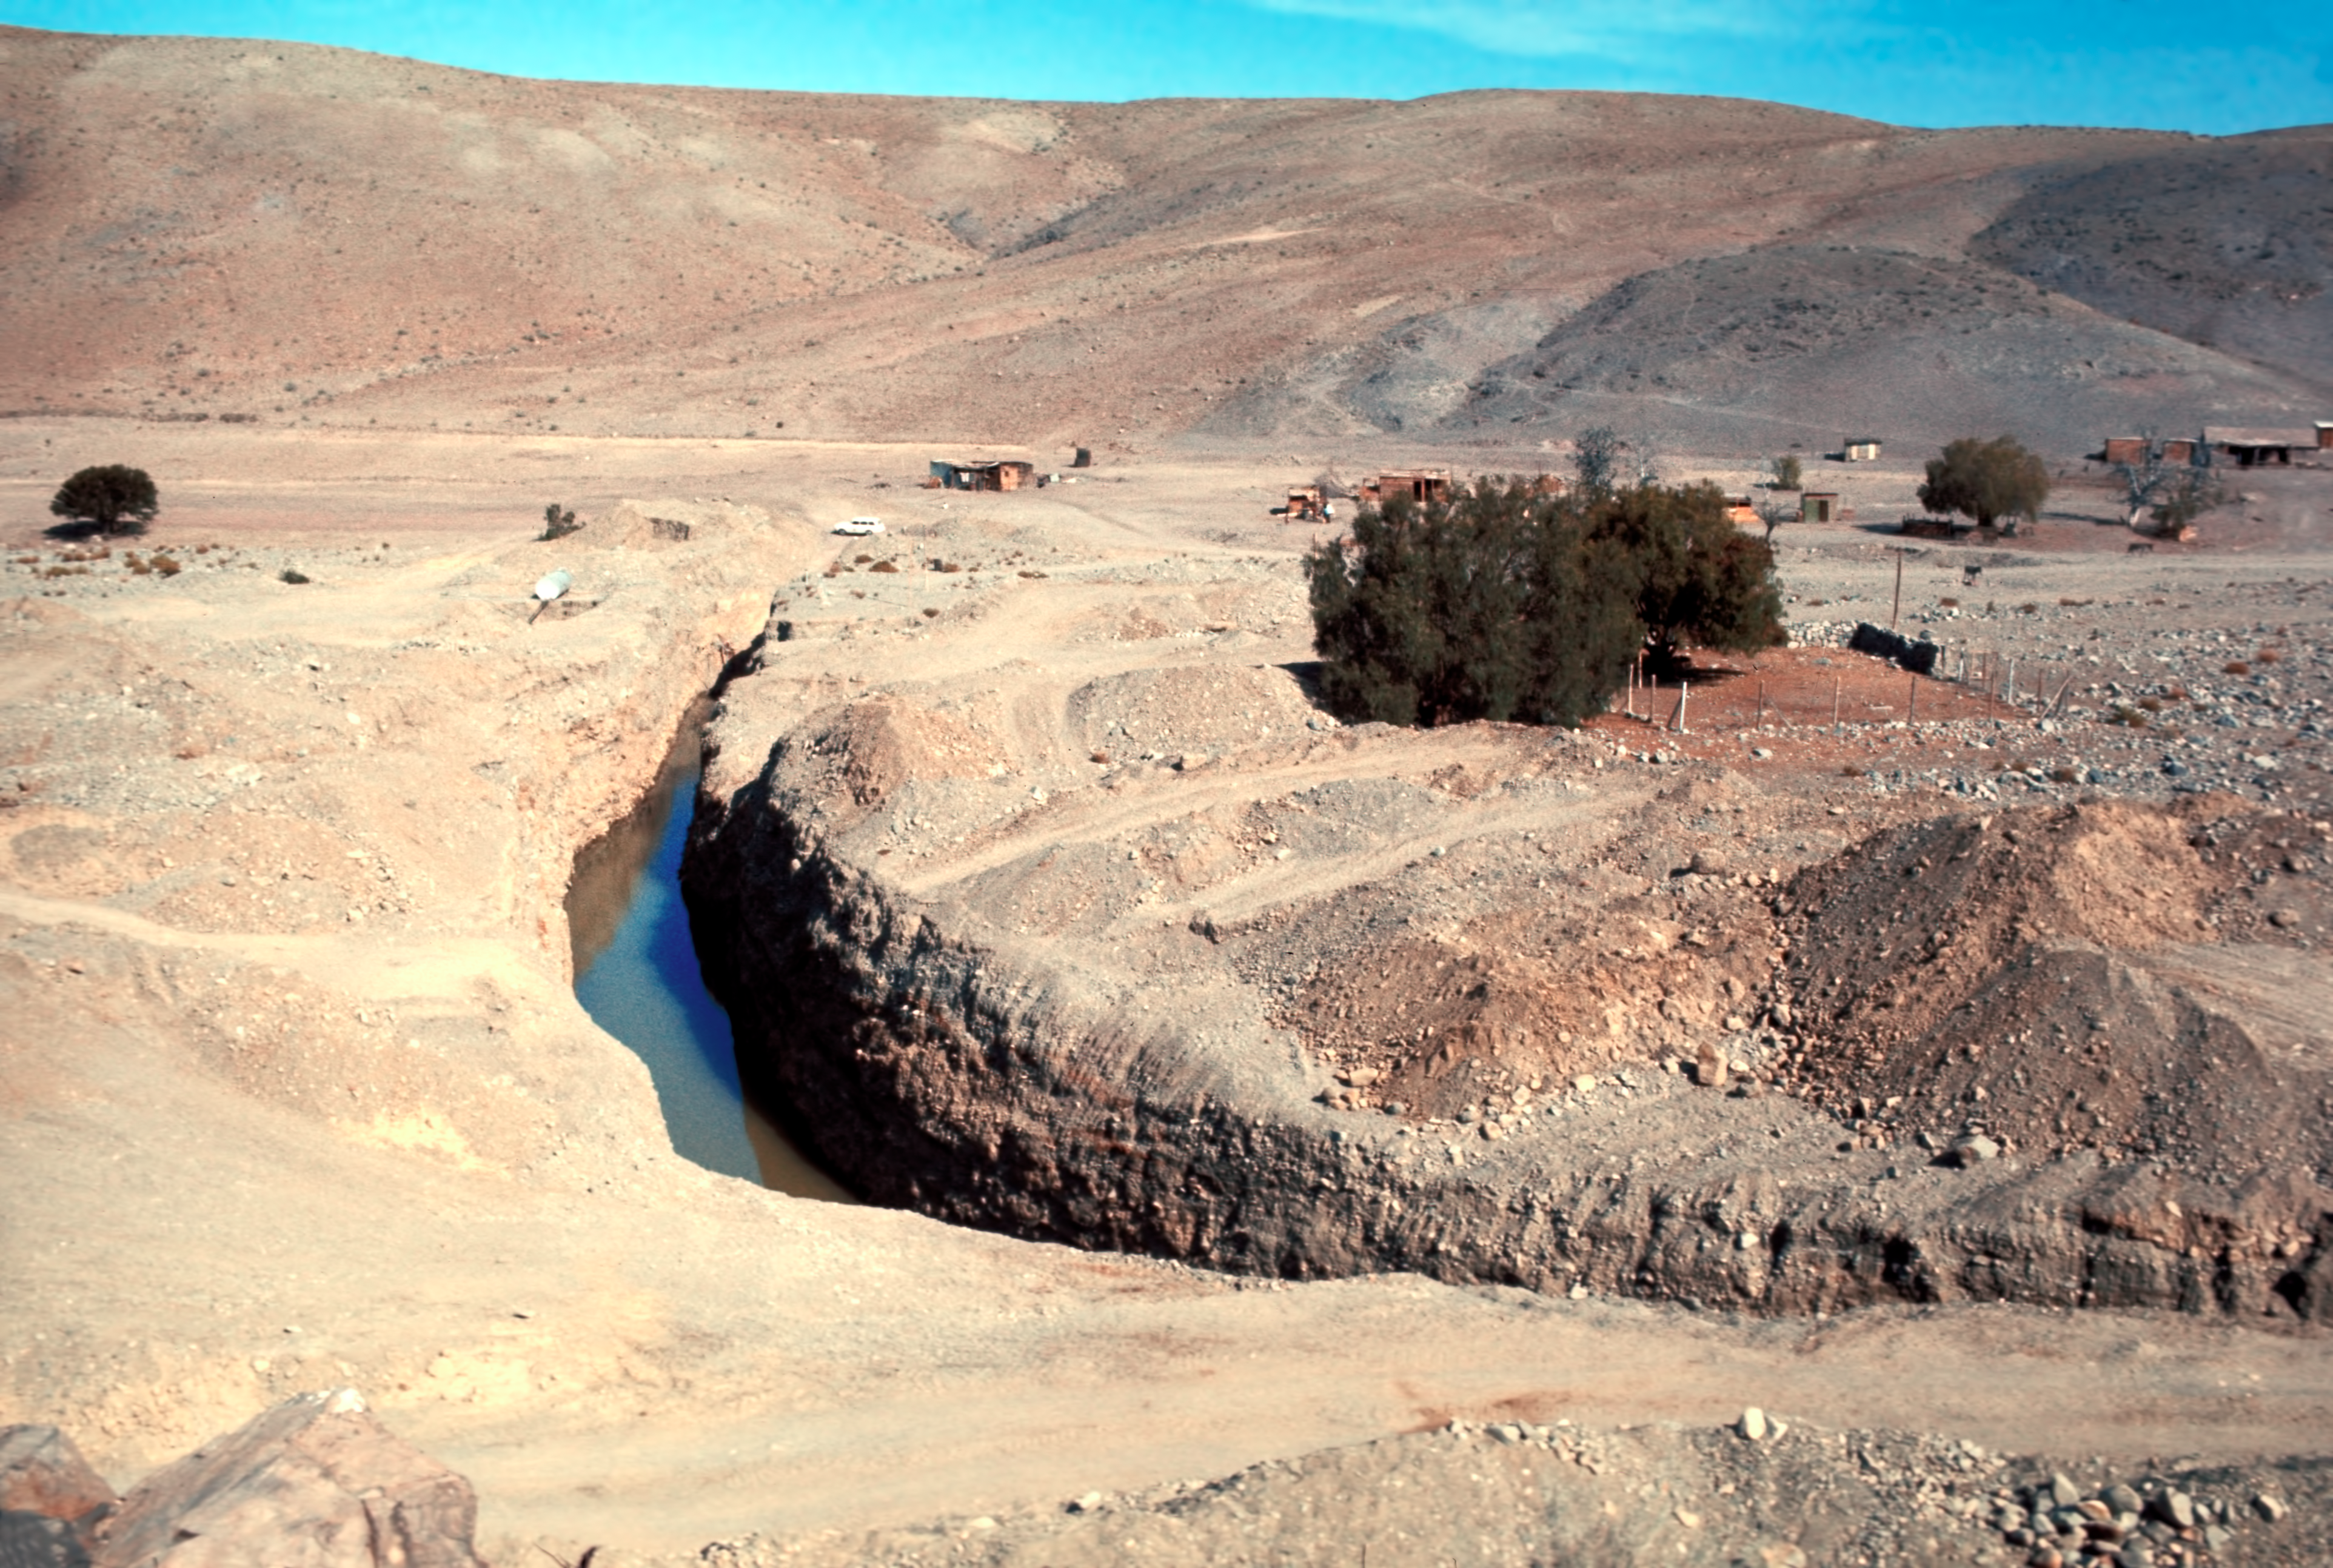

A stream of water at the Pelicano camp

A stream of water at the Pelicano camp, the entrance to La Silla observatory, circa 1975.

Credit: ESO